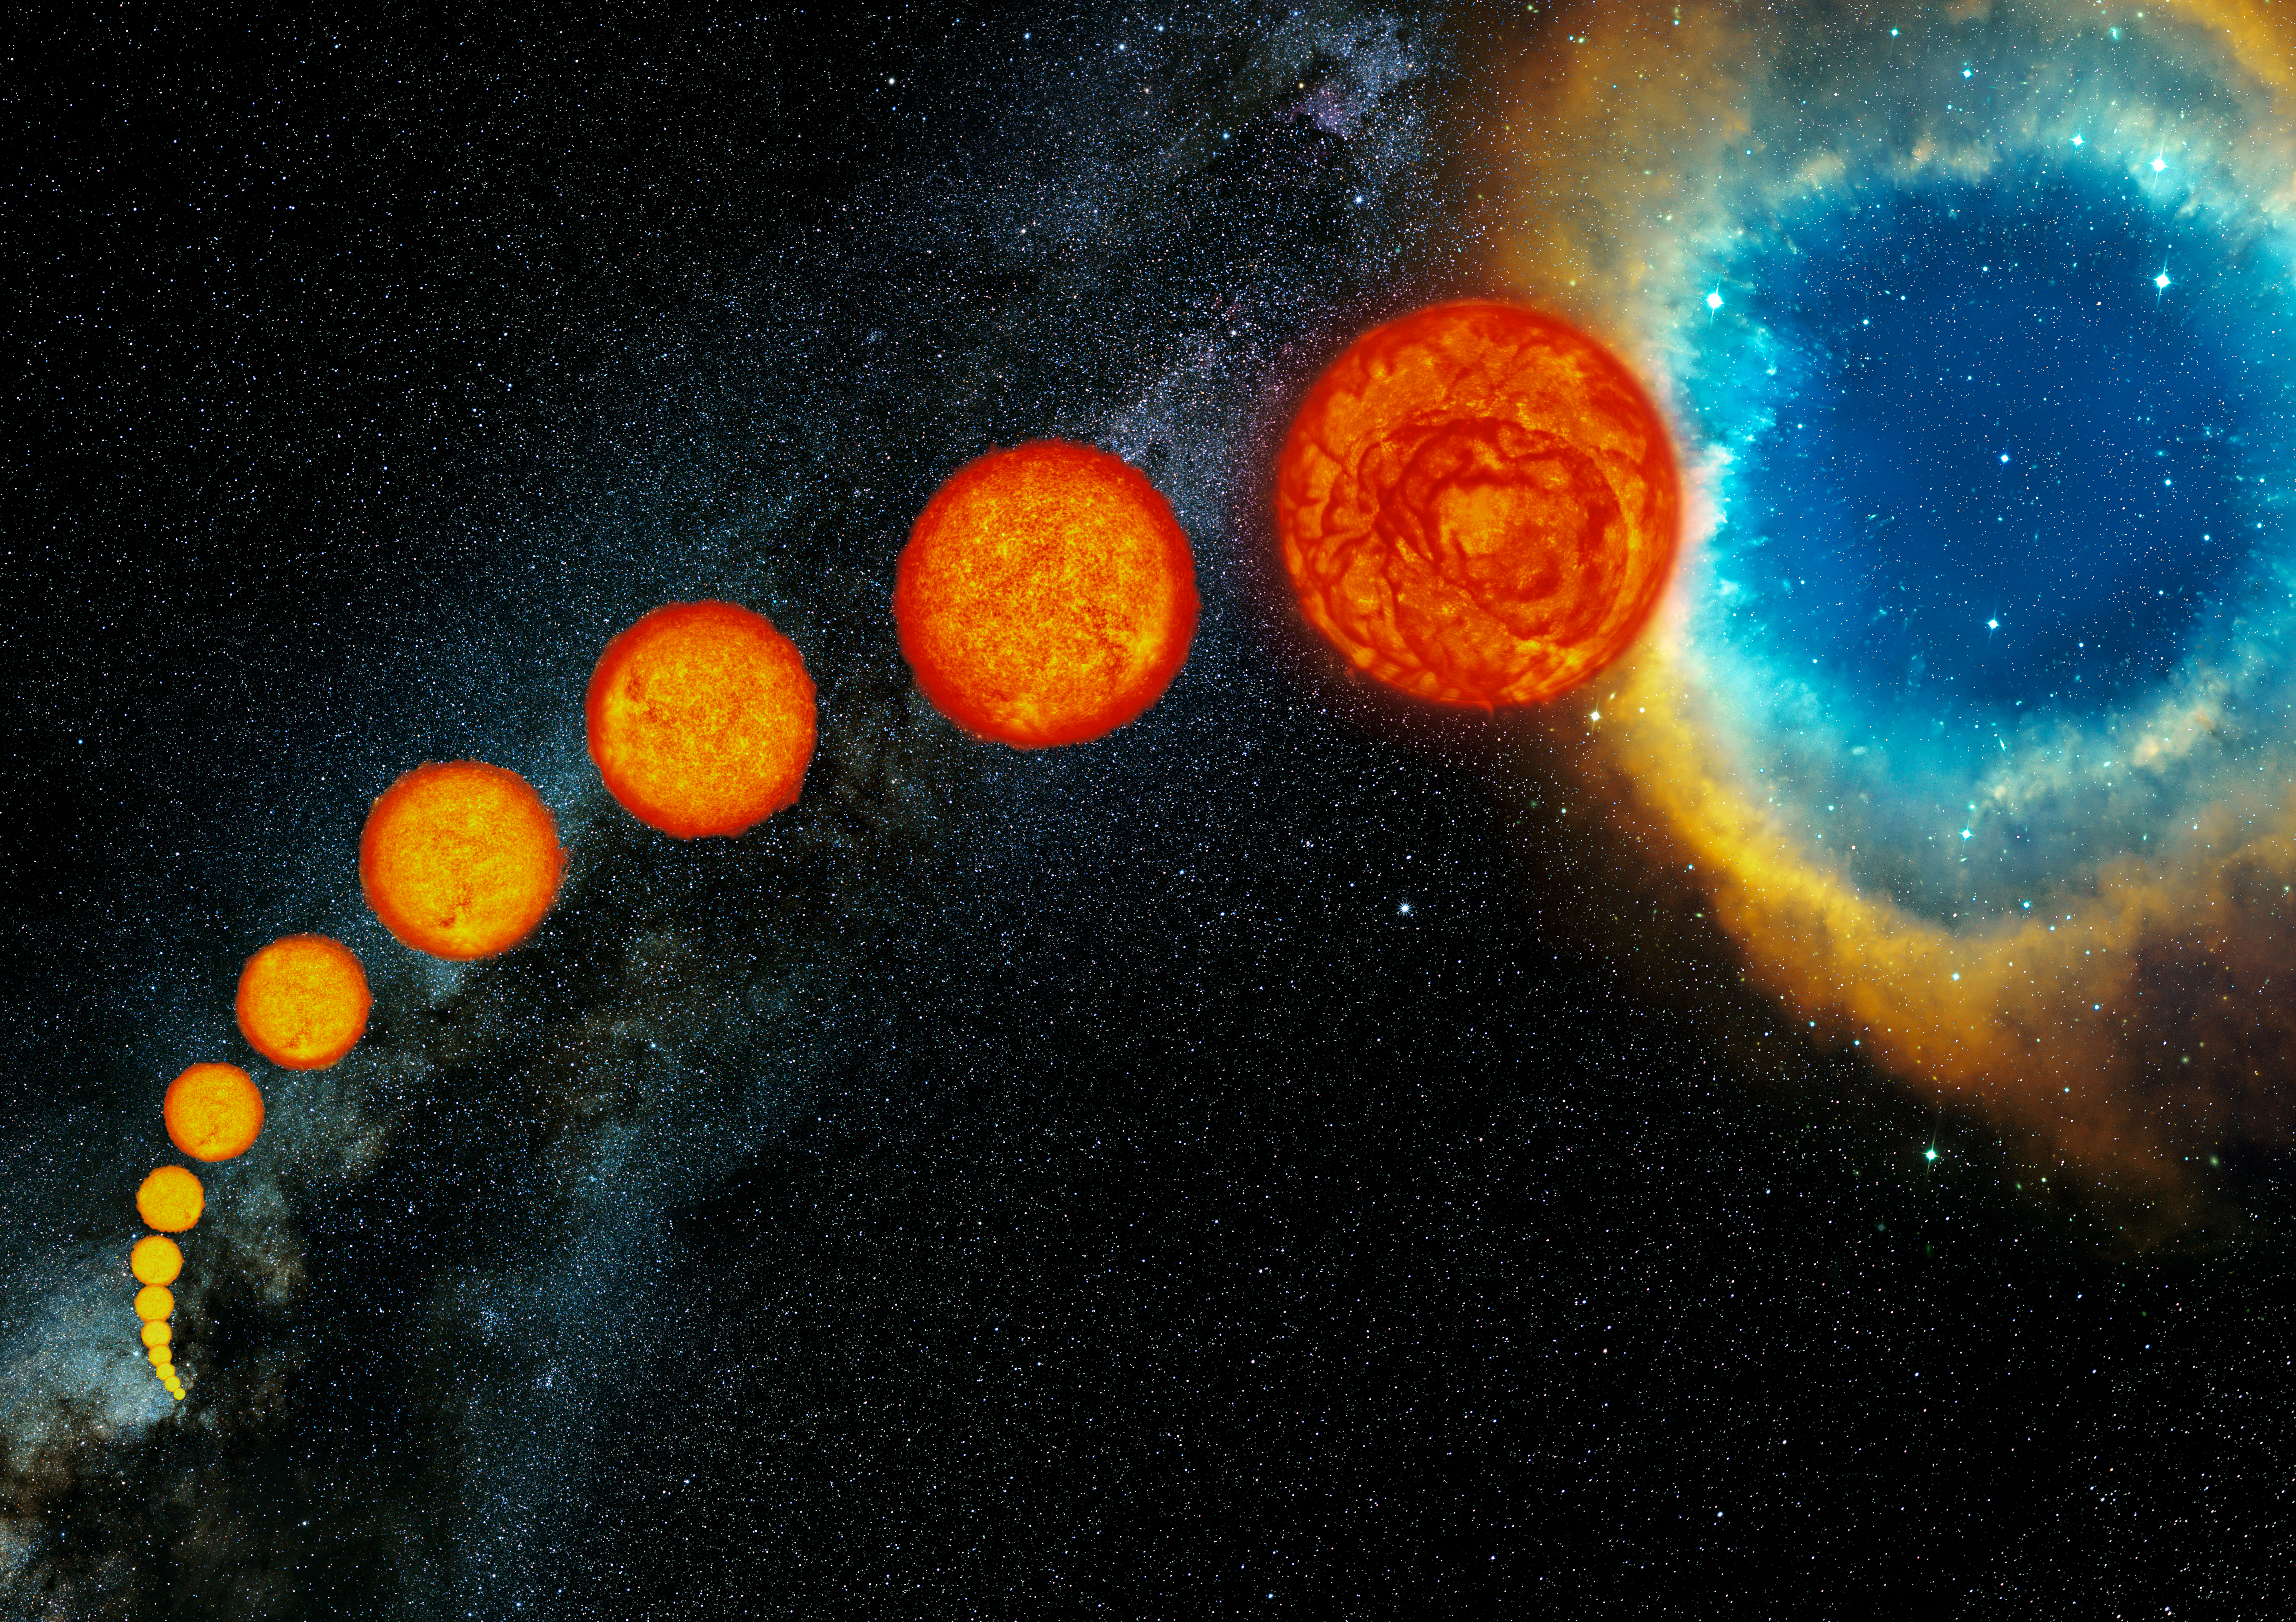

The life of Sun-like stars

Born from clouds of gas and dust, stars like our Sun spend most of their lifetime slowly burning their primary nuclear fuel, hydrogen, into the heavier element helium. After leading this bright and shiny life for several billion years, their fuel is almost exhausted and they start swelling, pushing the outer layers away from what has turned into a small and very hot core. These “middle-aged” stars become enormous, hence cool and red — red giants. All red giants exhibit a slow oscillation in brightness due their rhythmic “breathing” in and out, and one third of them are also affected by additional, slower and mysterious changes in their luminosity. After this rapid and tumultuous phase of their later life, these stars do not end in dramatic explosions, but die peacefully as planetary nebulae, blowing out everything but a tiny remnant, known as white dwarf.

Credit: ESO/S. Steinhöfel